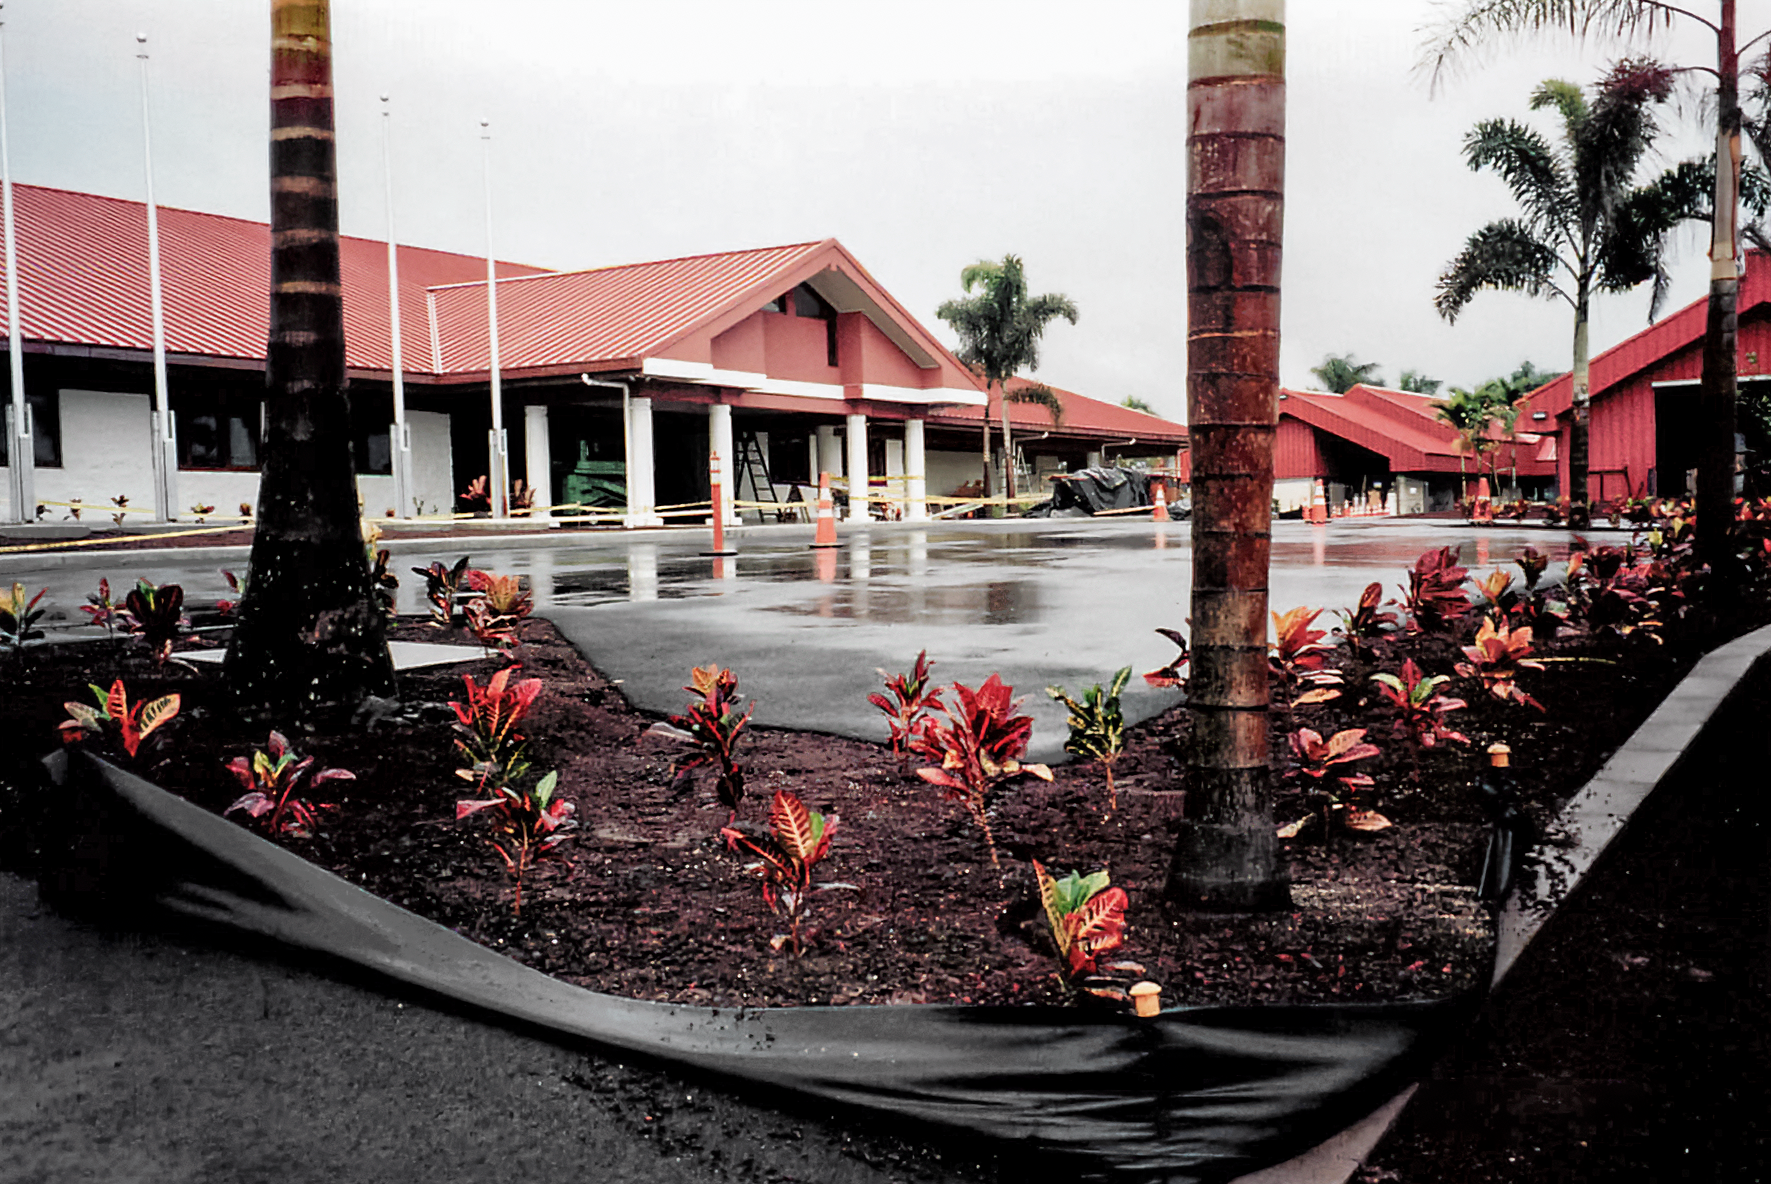

HBF Construction

Construction on the Hawai’i Base Facility for the Gemini North telescope in 1998.

Credit: International Gemini Observatory/NOIRLab/NSF/AURA